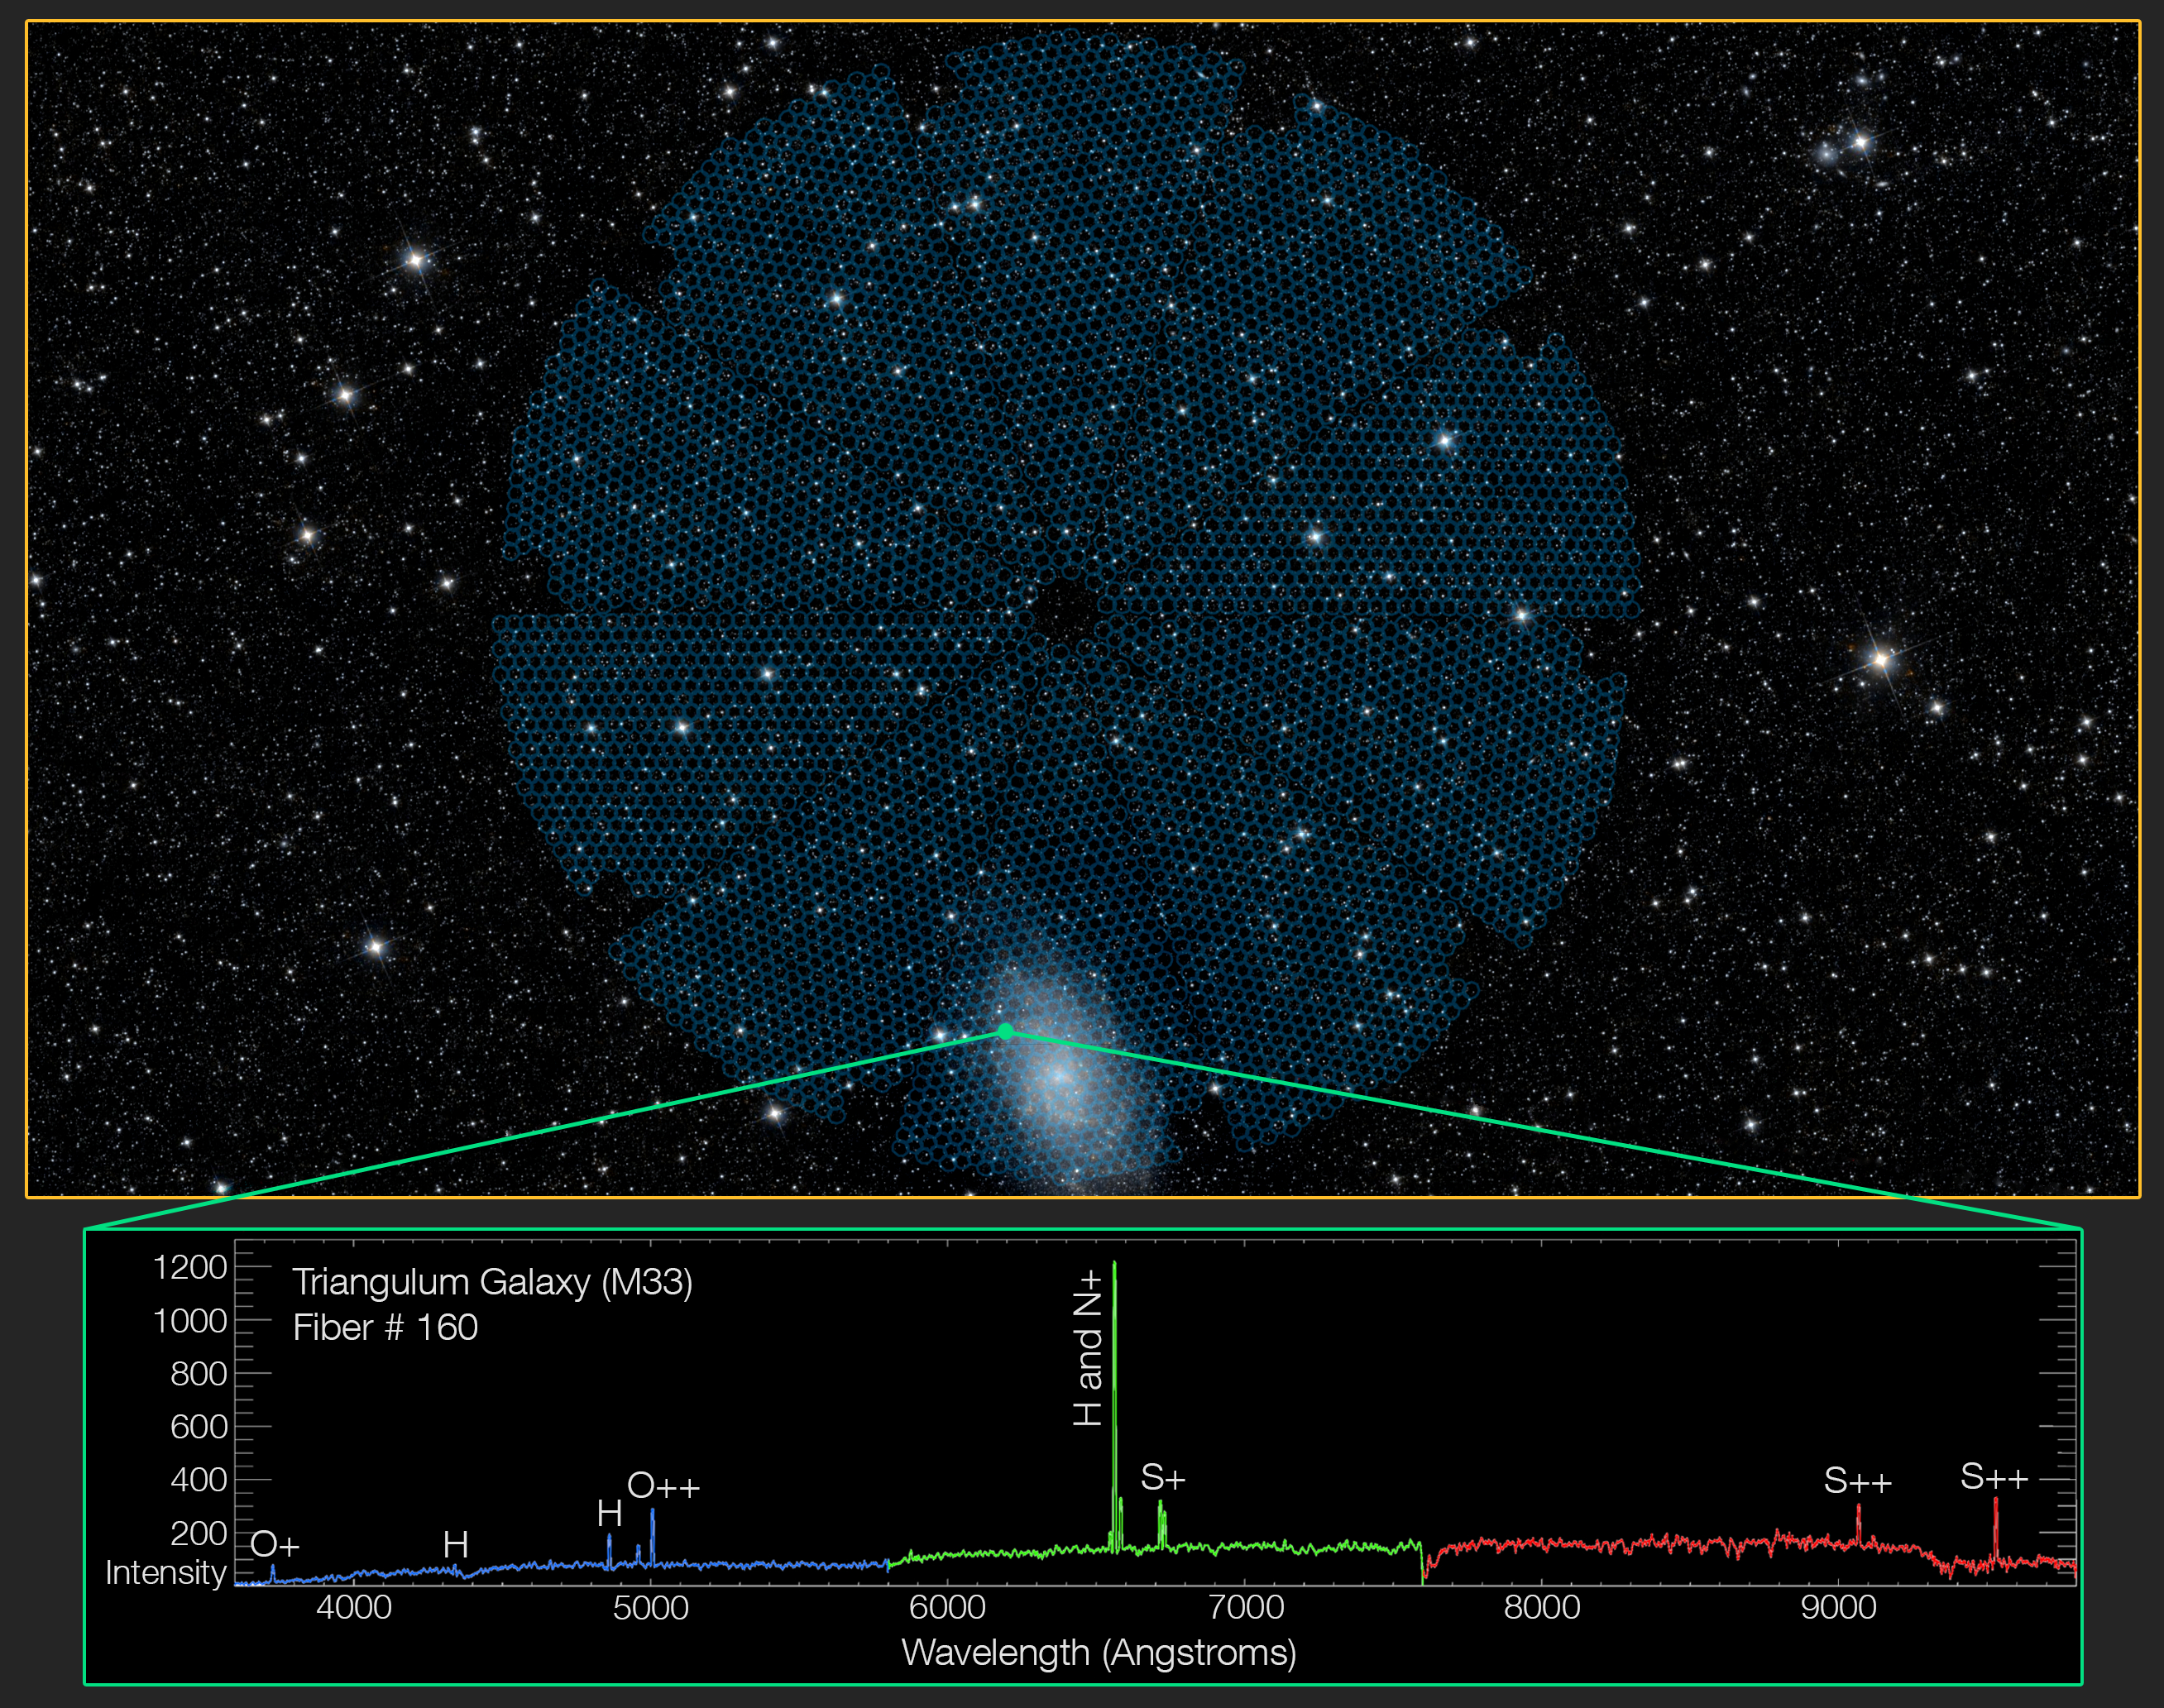

DESI opens its 5000 eyes

DESI’s 5000 spectroscopic “eyes” can cover an area of sky approximately 38 times larger than the full moon, as seen in this overlay of DESI’s focal plane on the night sky (top). Each of the robotically controlled eyes can fix a fiber-optic cable on a single galaxy or star to gather its light. The green dot marks the location of a single fiber positioner. In this first light spectrum captured by DESI, the light gathered from a small region in the Triangulum Galaxy, Messier 33, by a single fiber-optic cable is dispersed into a spectrum (bottom) that reveals emission lines. The lines both encode the elements present in the galaxy and aid in gauging the galaxy’s distance.

Credit: DESI Collaboration; Legacy Surveys;NASA/JPL-Caltech/UCLA; NOIRLab/NSF/AURA